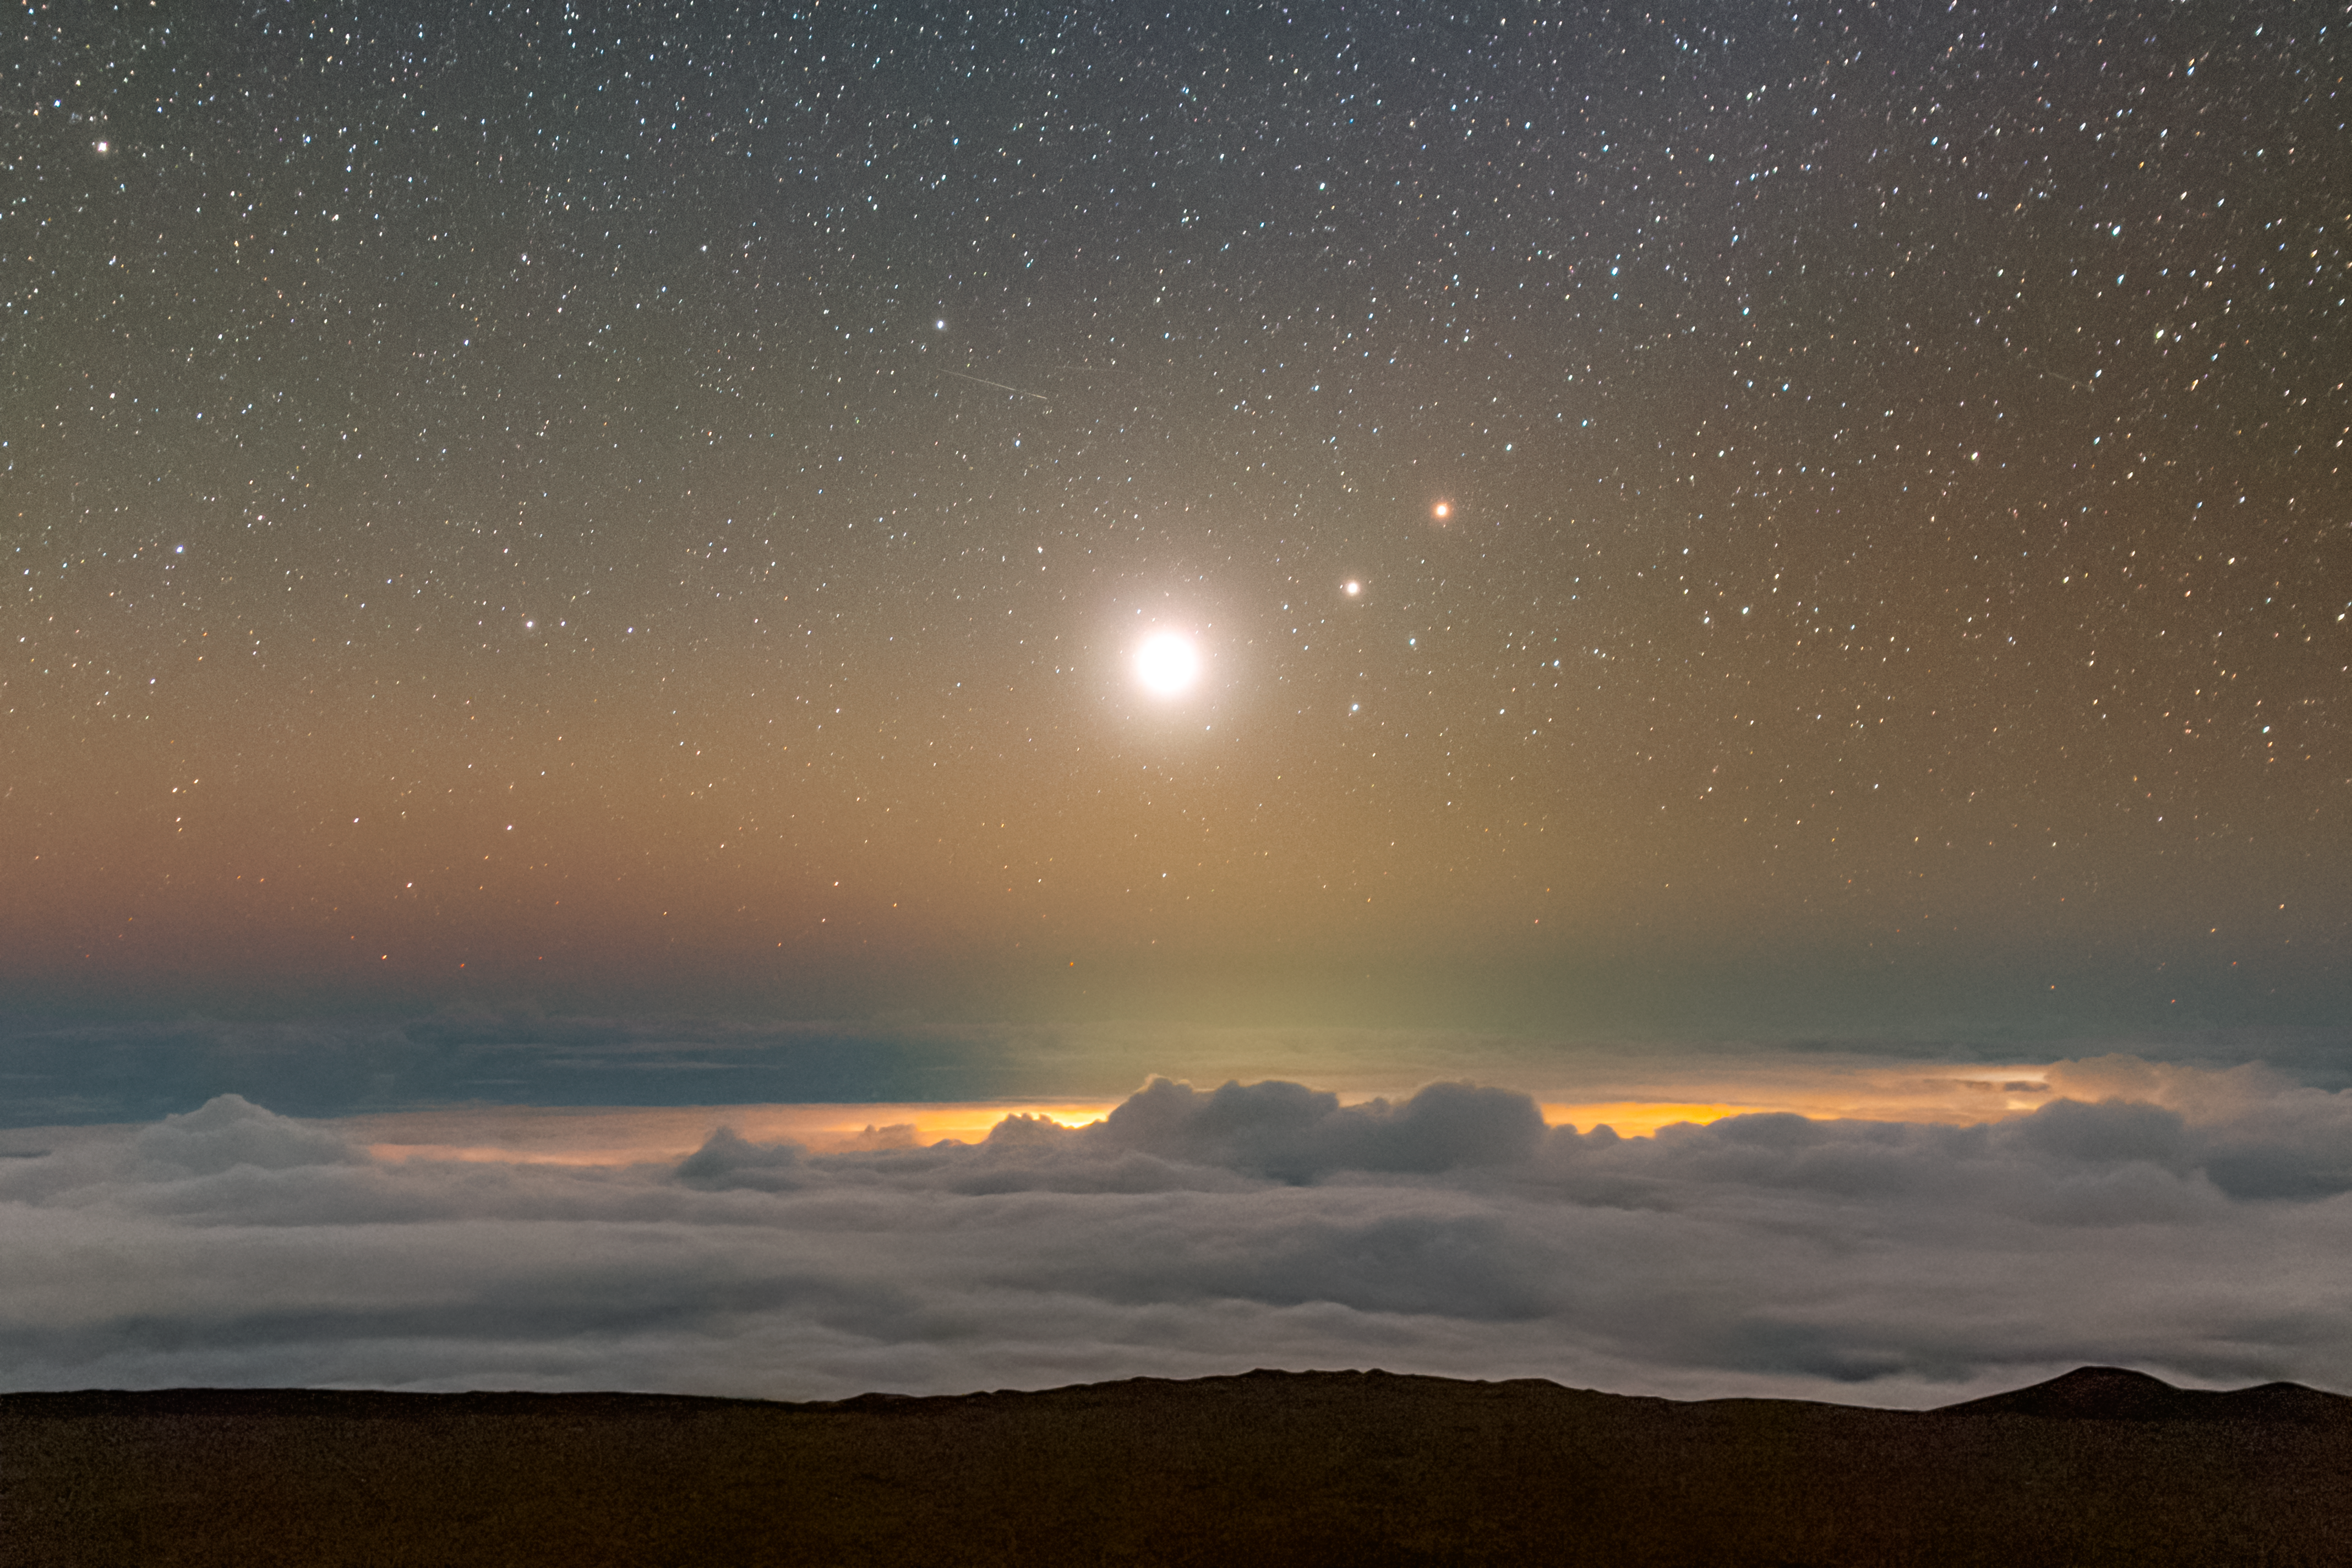

Morning Planets Over Maunakea

Venus, Saturn, and Mars shine in the early morning sky above a sea of clouds as seen from Maunakea, captured just before sunrise as they align in a striking pre-dawn display.

Credit: NOIRLab/NSF/AURA/P. Horálek (Institute of Physics in Opava)